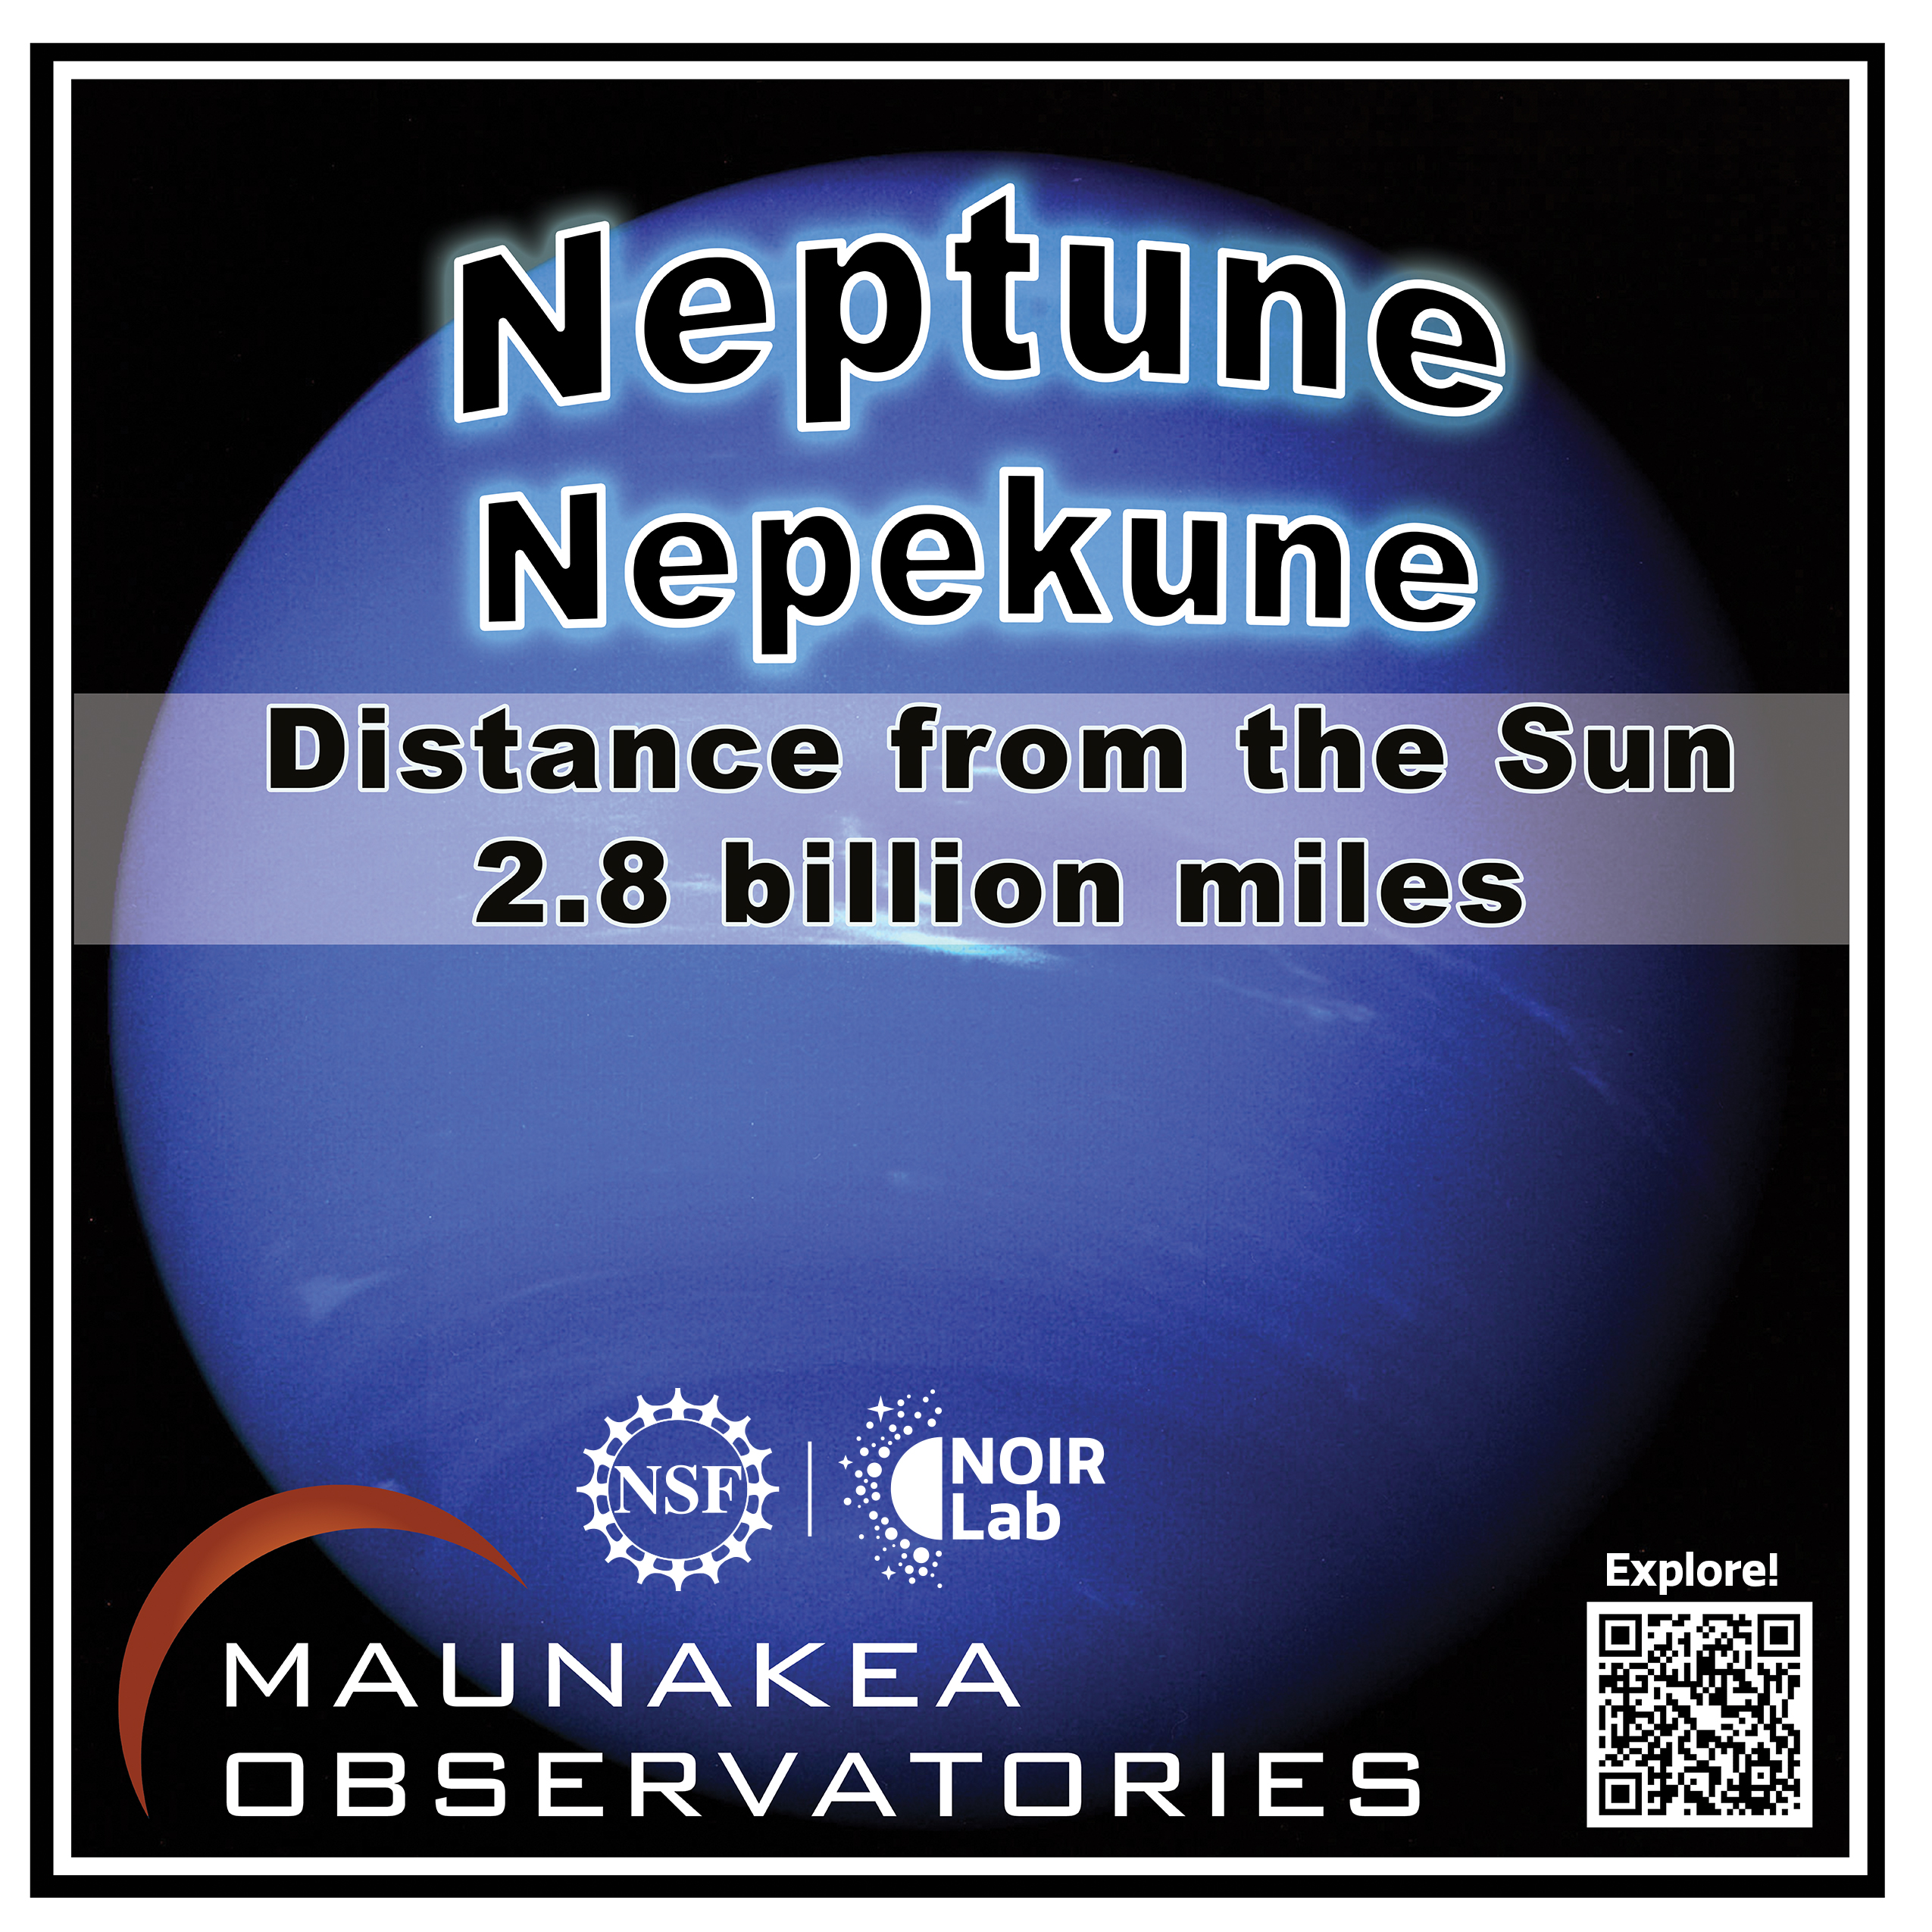

Solar System Walk Decal - Neptune

Credit: Maunakea Astronomy Outreach Committee